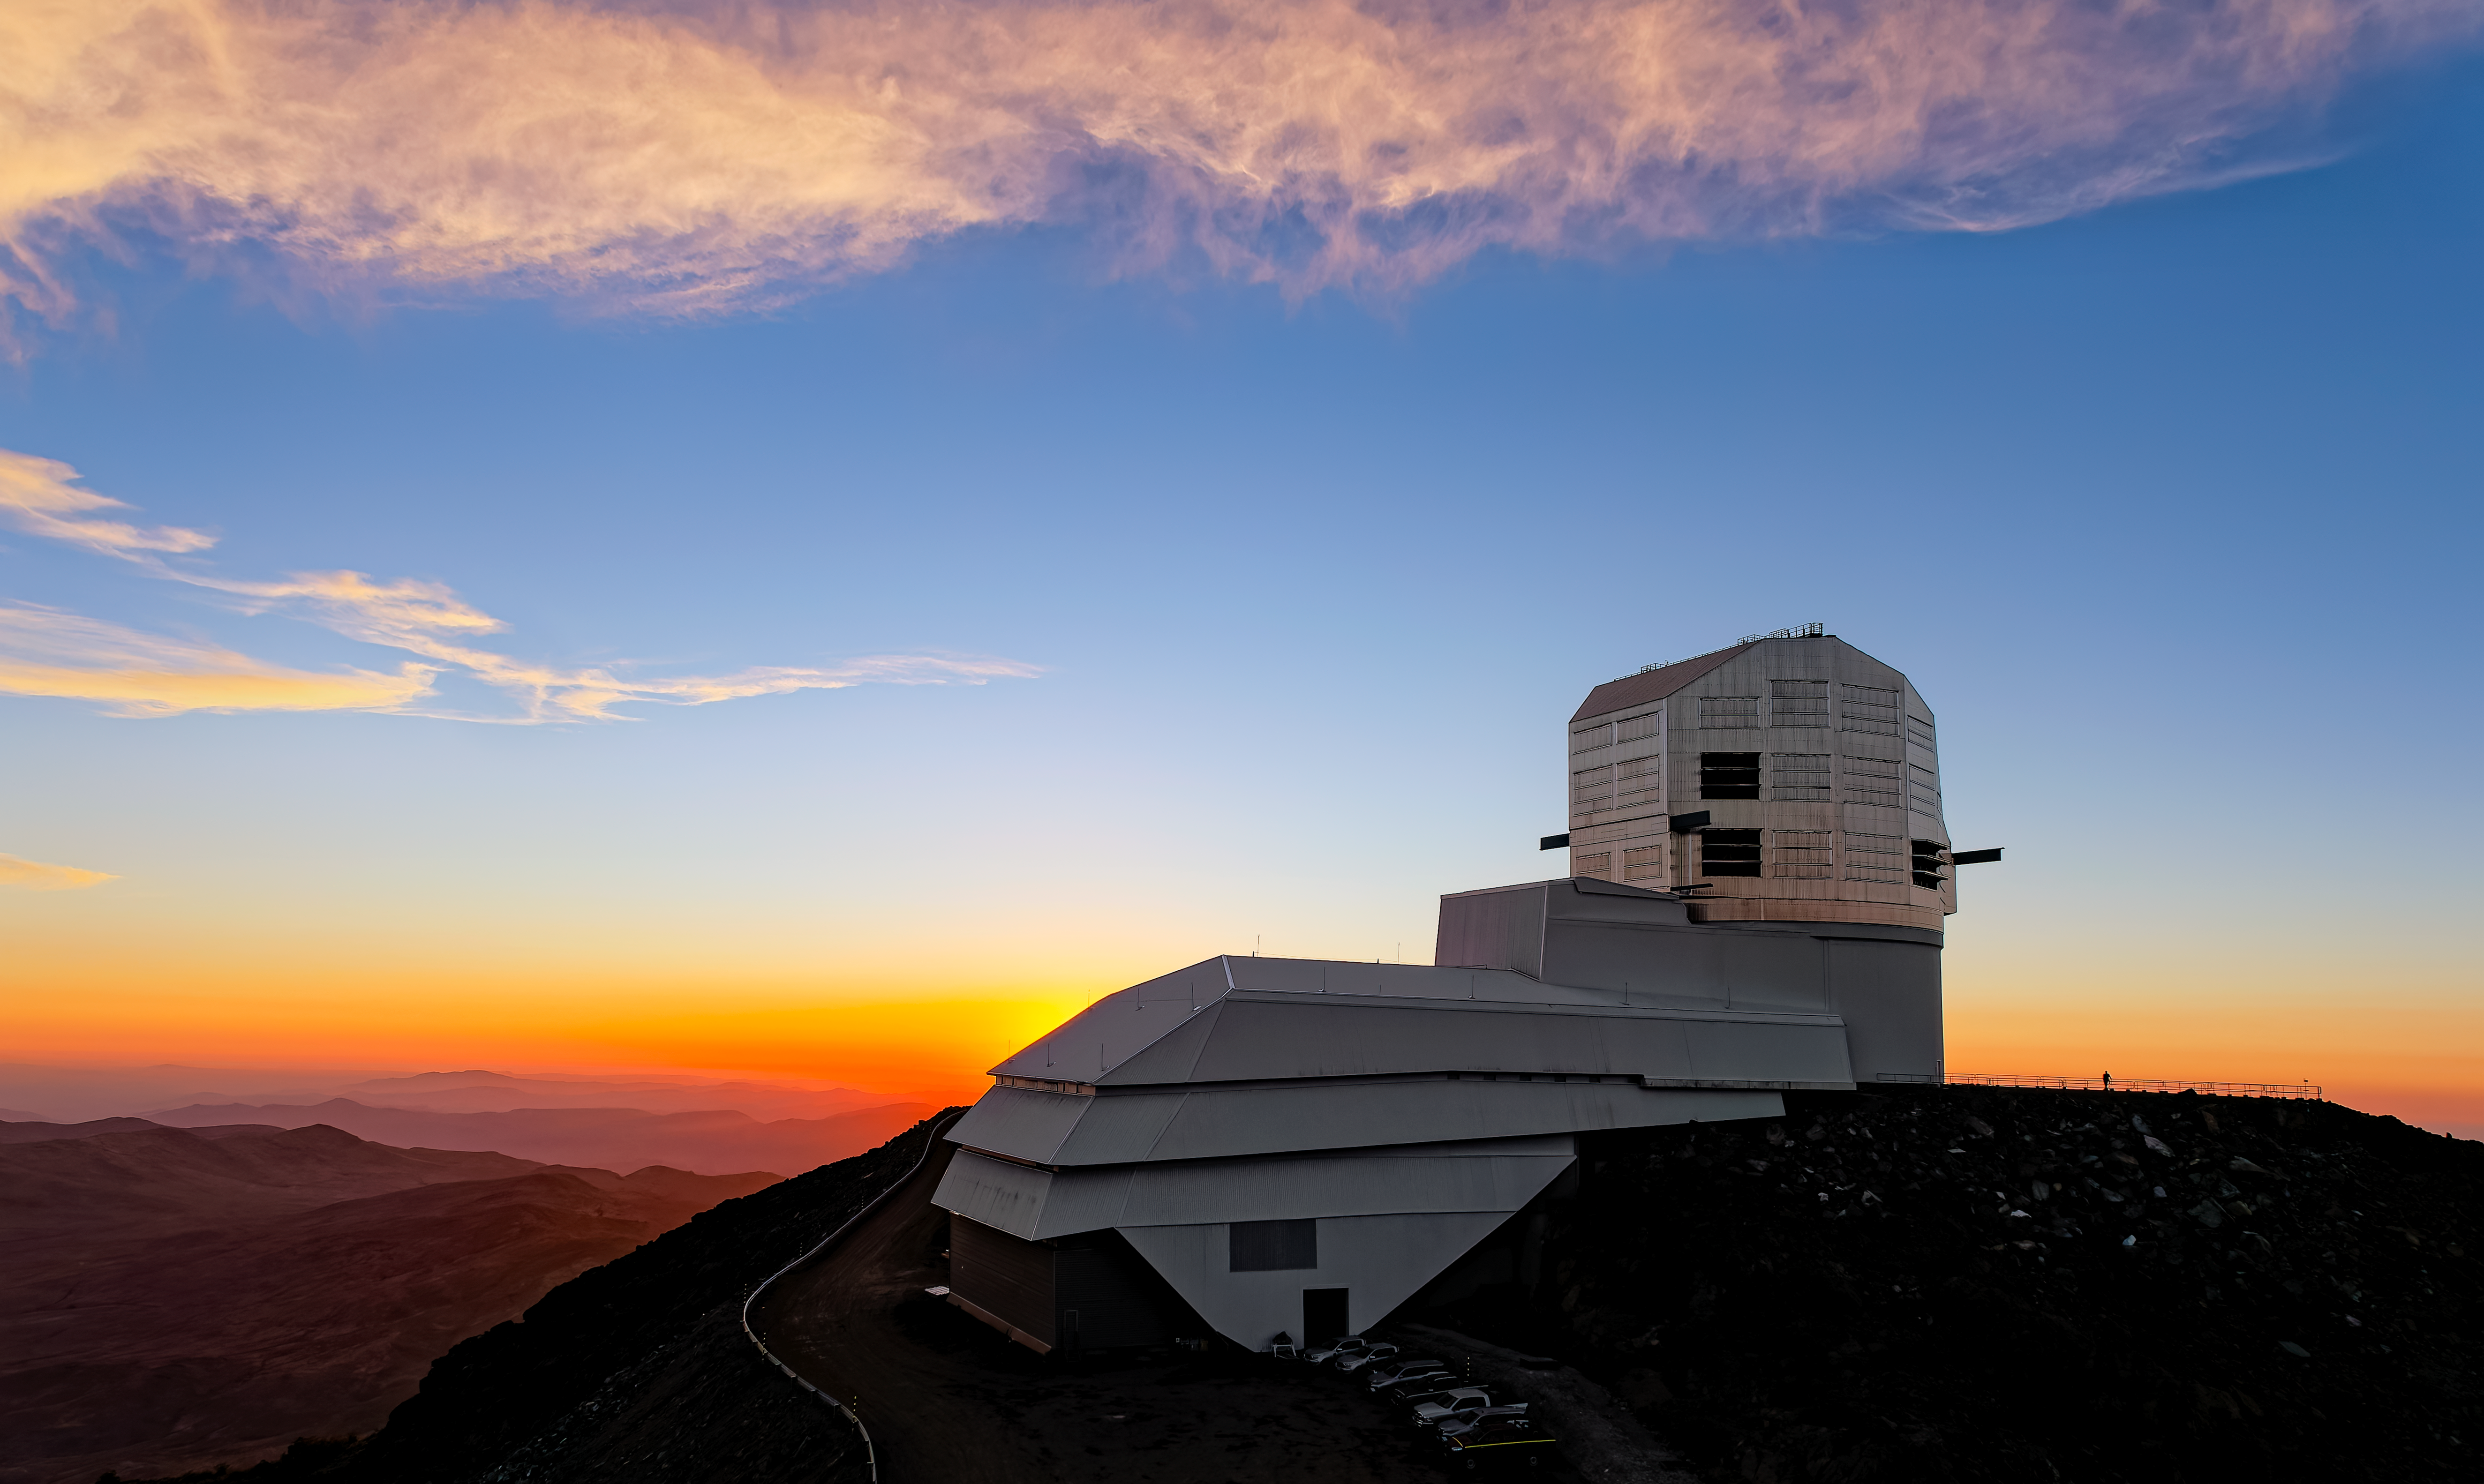

Rubin Alerts

NSF–DOE Vera C. Rubin Observatory on the evening of 24 February 2026, the night of the launch of its alert system.

Credit: NSF–DOE Vera C. Rubin Observatory/NOIRLab/NSF/AURA